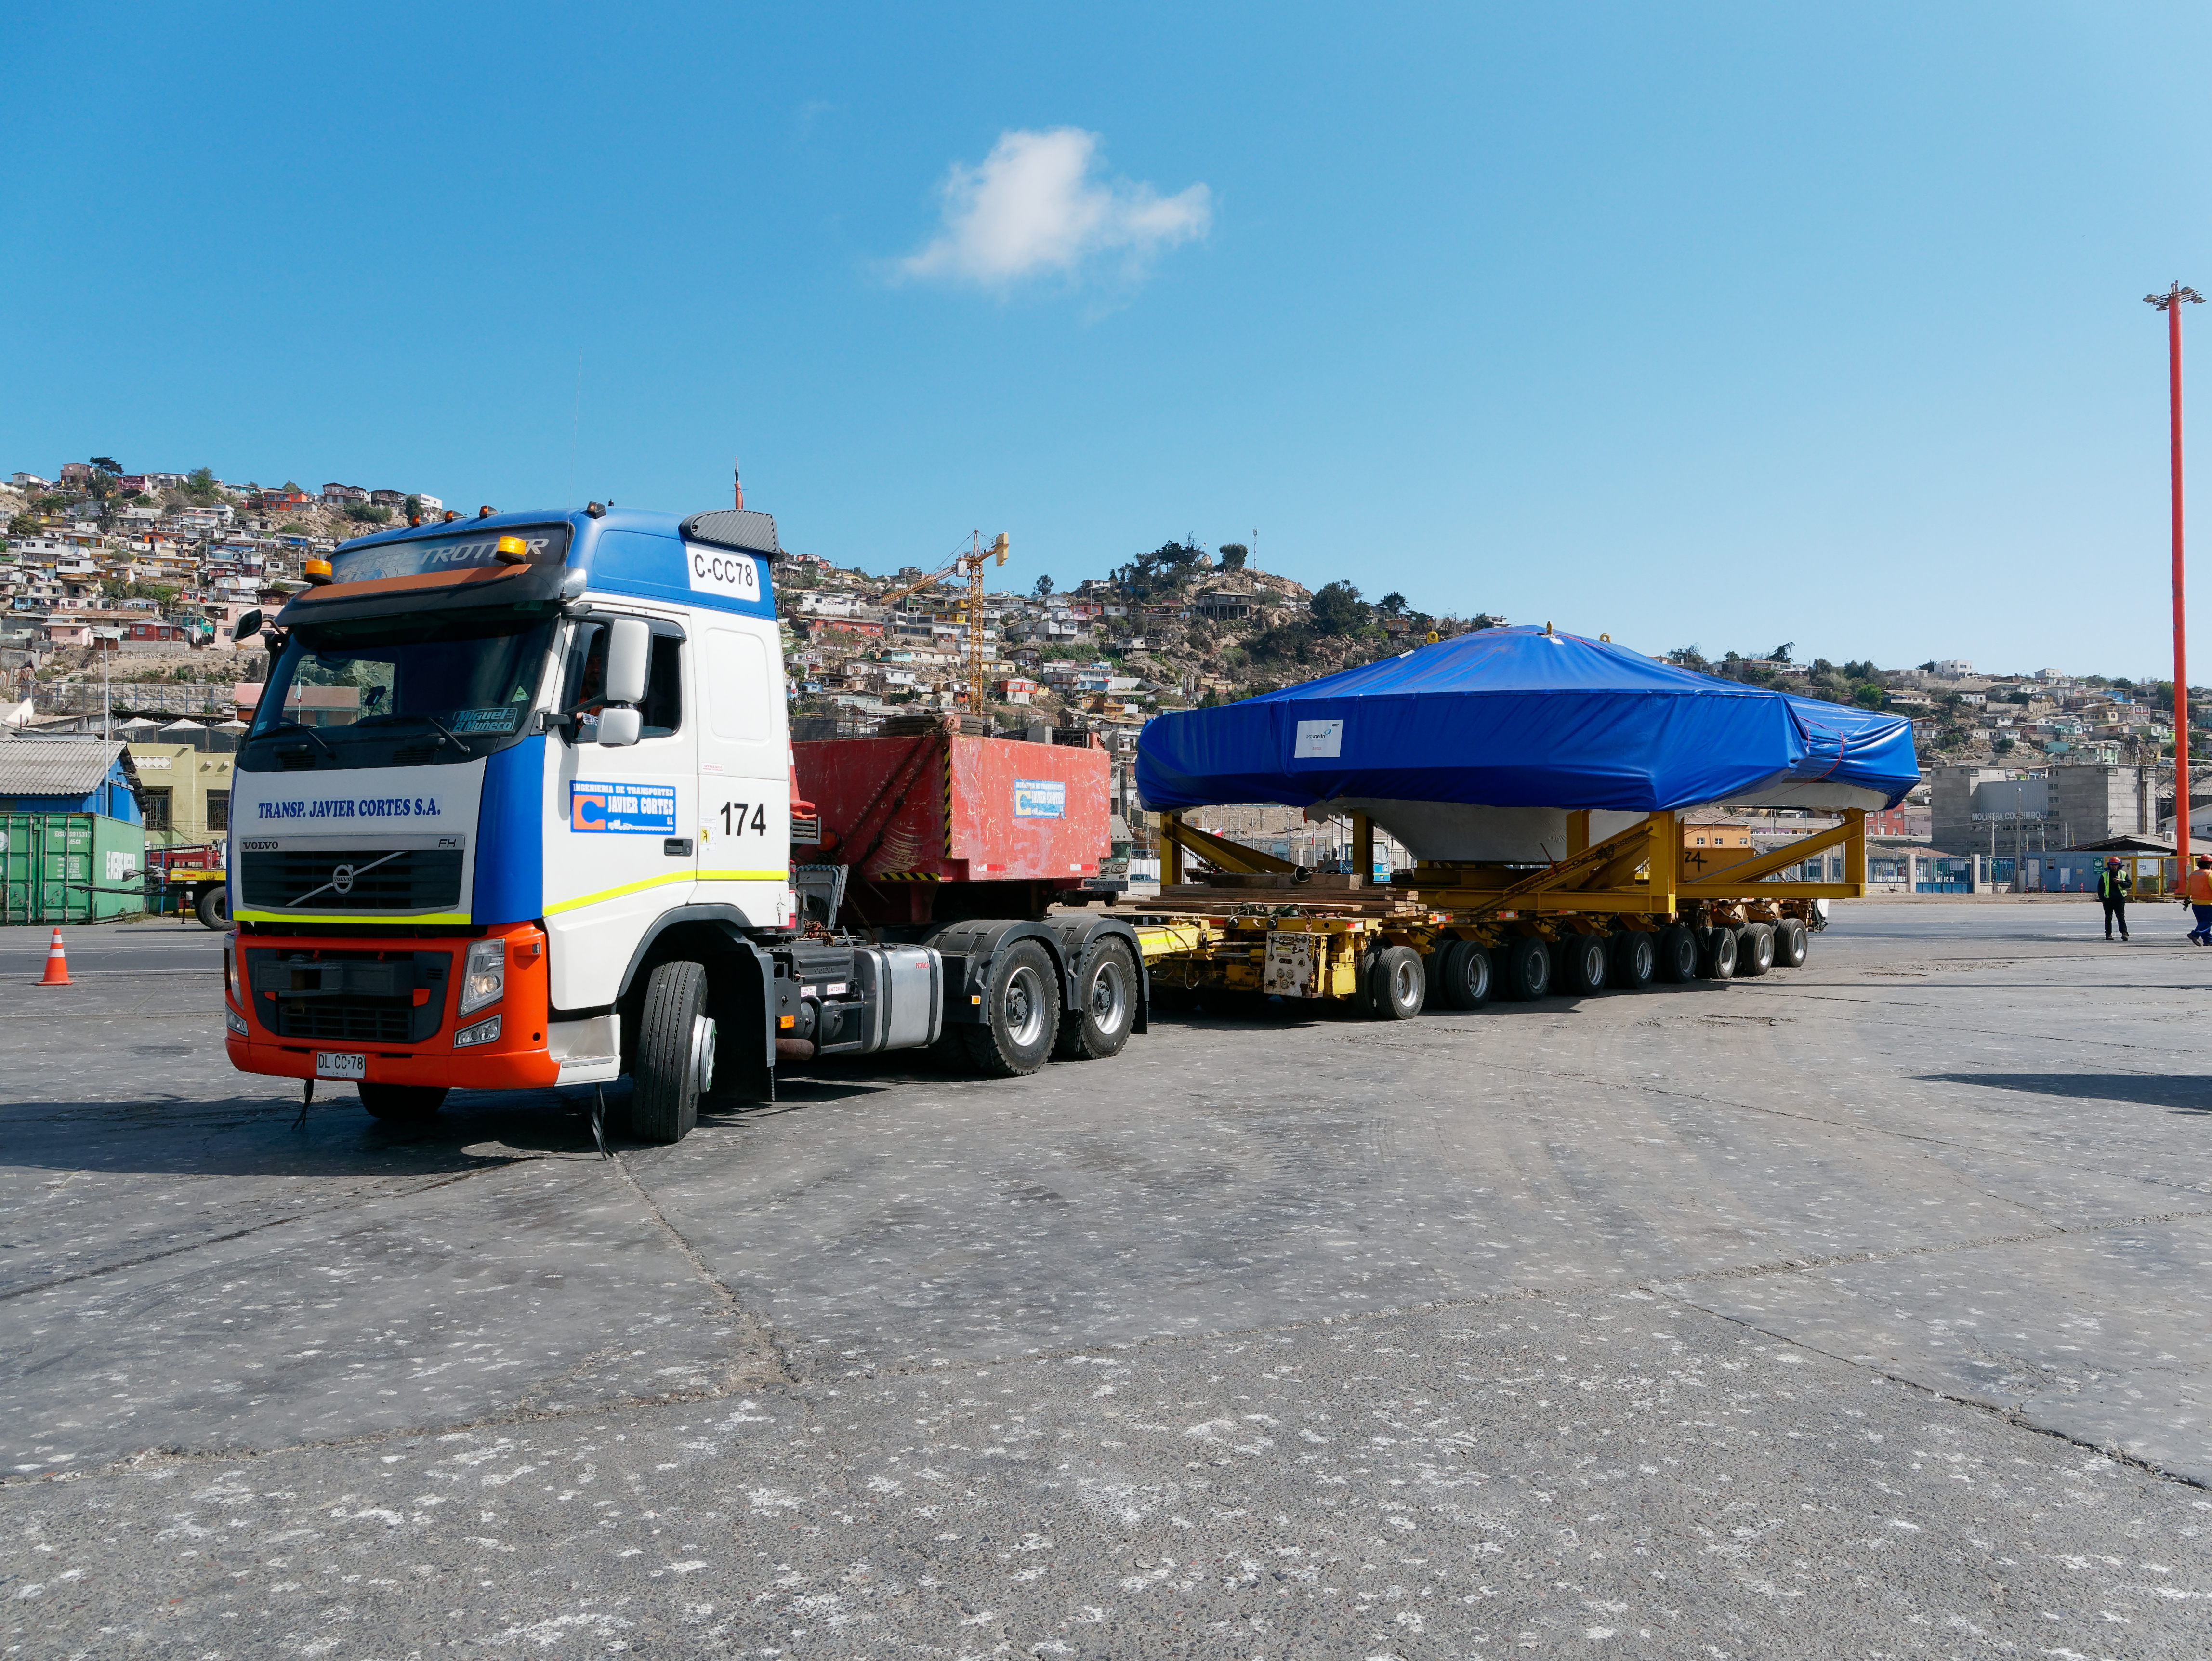

TMA Arrives in Coquimbo

On September 7, 2019, the ship carrying the LSST Telescope Mount Assembly (TMA) arrived in Coquimbo. The TMA was manufactured in Spain, and was disassembled into smaller pieces for shipping. Each piece was marine-wrapped to protect it during transport. Now the pieces will be loaded onboard a fleet of transport vehicles which will carry them to the LSST summit facility on Cerro Pachón.

Credit: Rubin Observatory/NSF/AURA